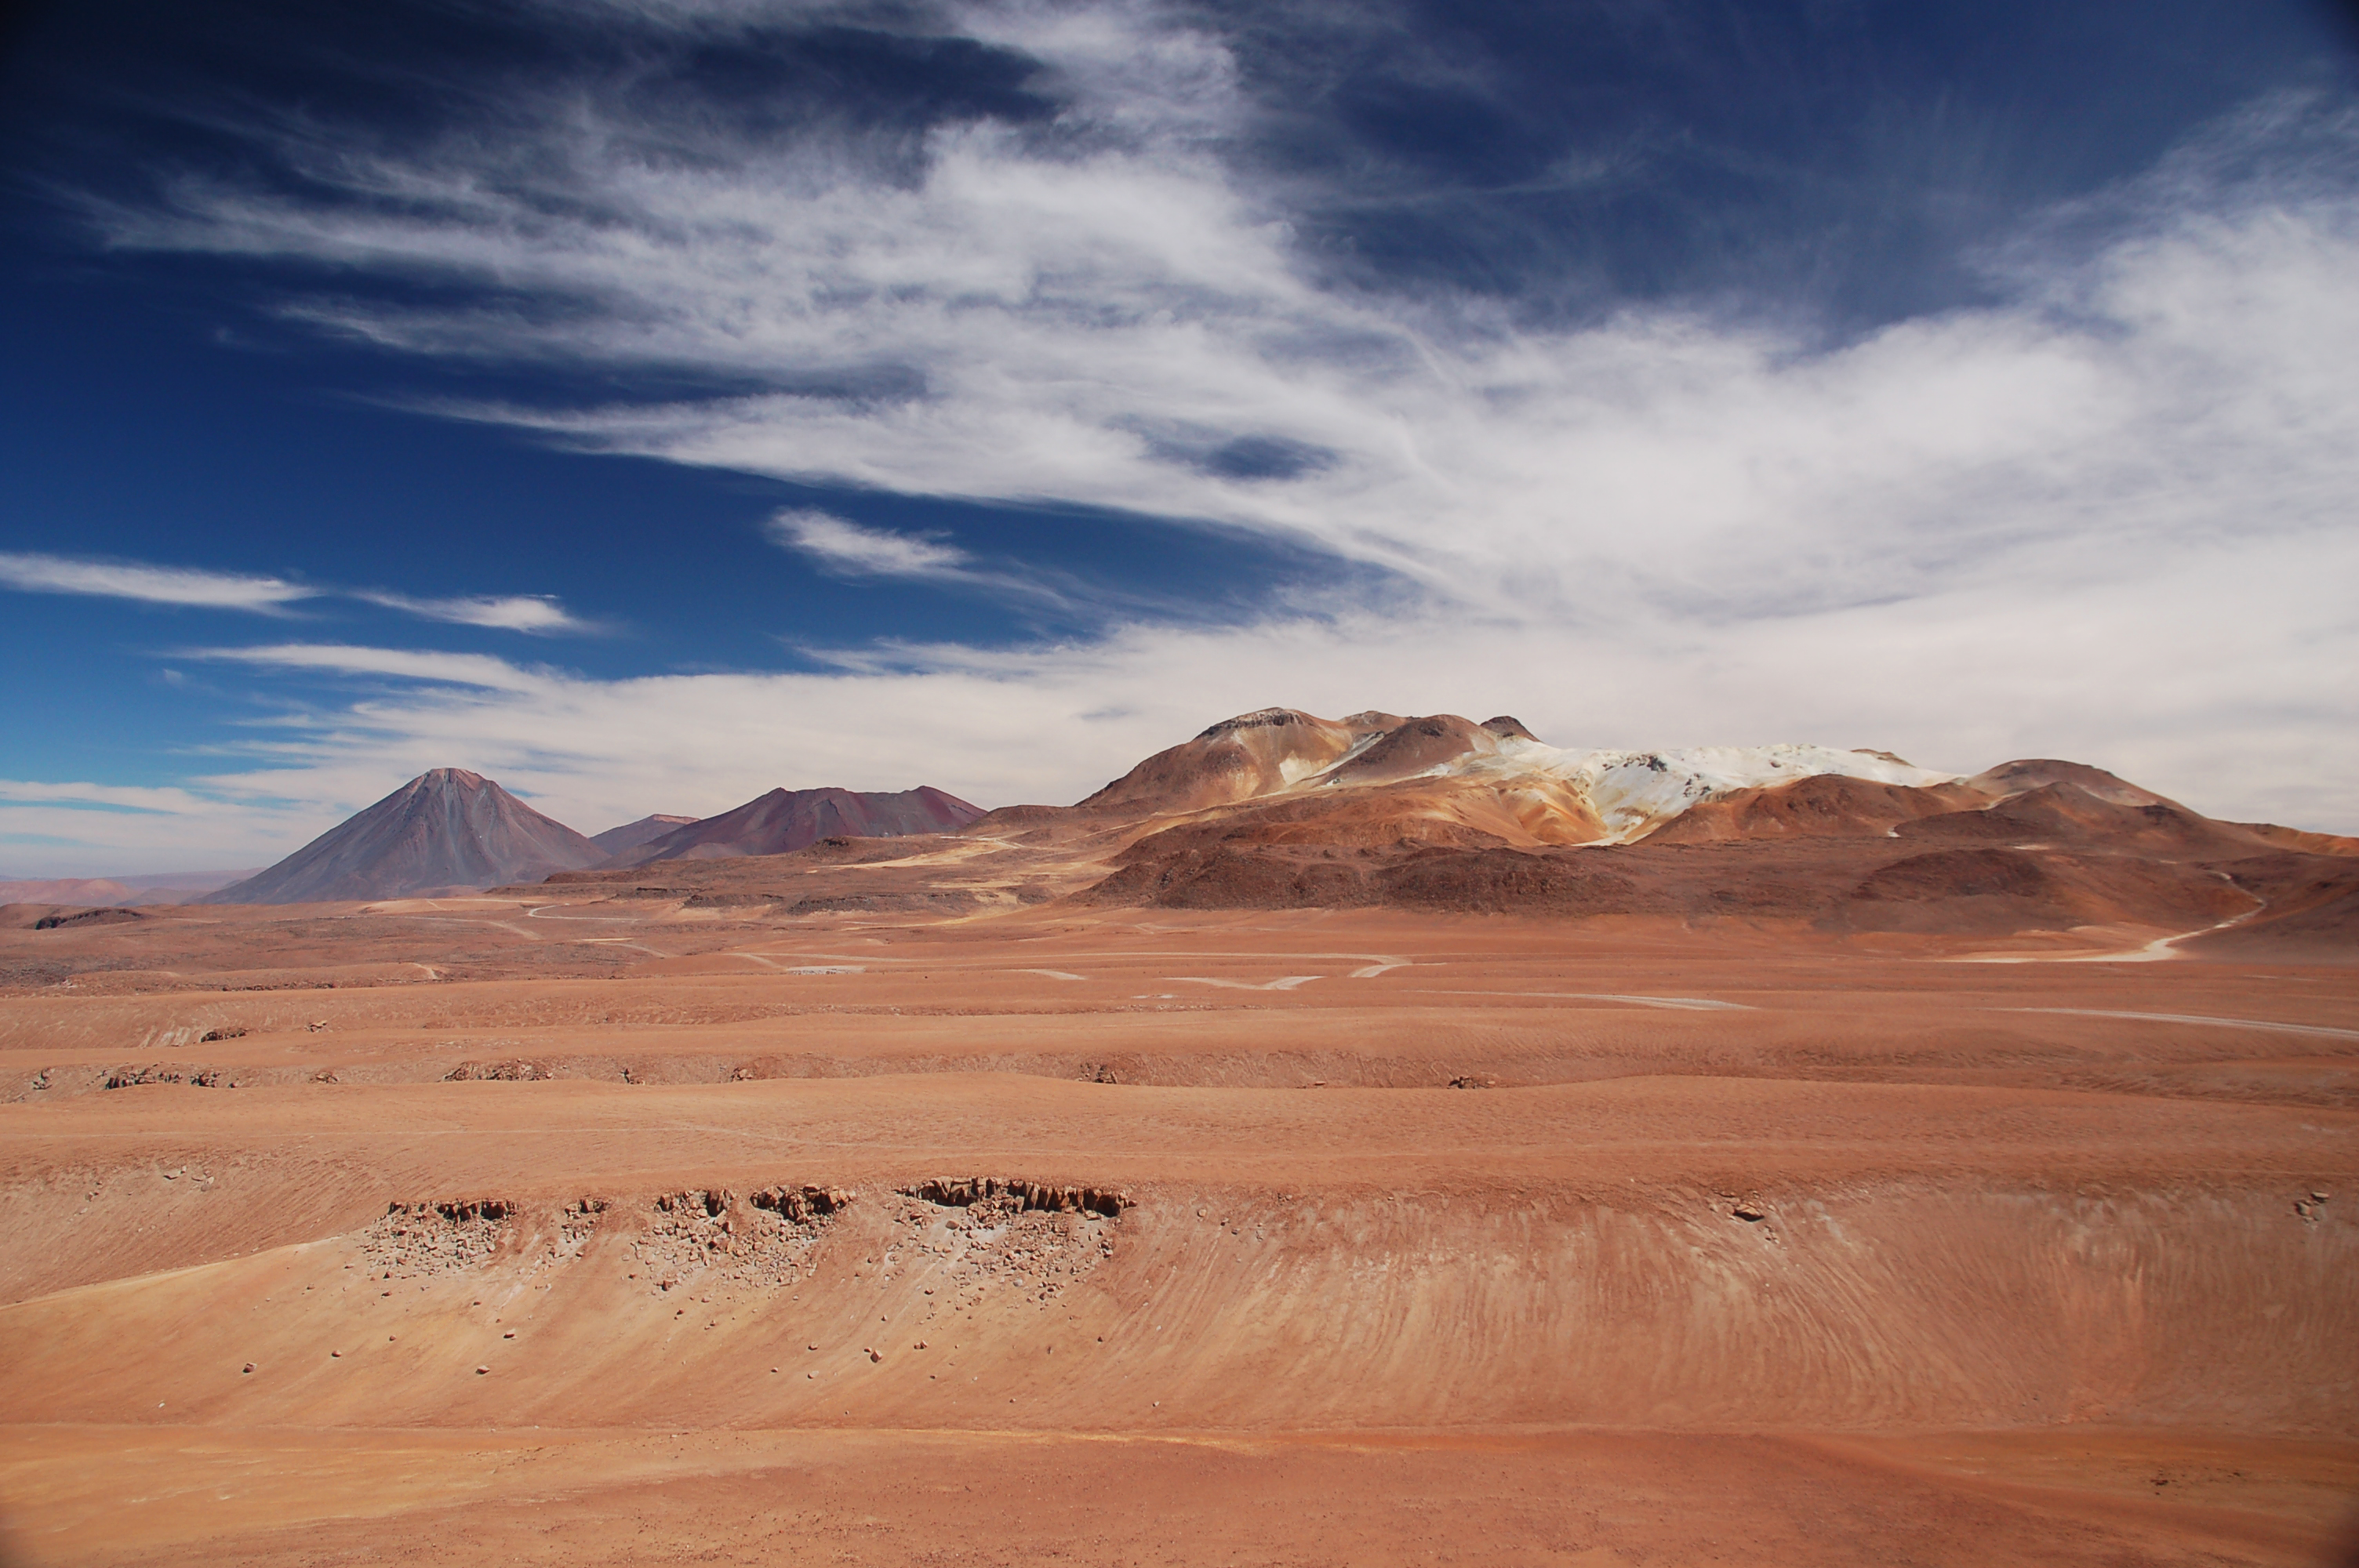

Chajnantor

View of the site of the Atacama Large Millimeter/submillimeter Array (ALMA) on the Chajnantor plain of the Chilean Andes, 5000 m above sea level. ALMA is the largest ground-based astronomy project in existence, and will be comprised of a giant array of 12-m submillimetre quality antennas, with baselines of several kilometres. An additional, compact array of 7-m and 12-m antennas will complement the main array. Construction of ALMA started in 2003 and will be completed in 2012. The ALMA project is an international collaboration between Europe, East Asia and North America in cooperation with the Republic of Chile.

Credit: ALMA (ESO/NAOJ/NRAO)